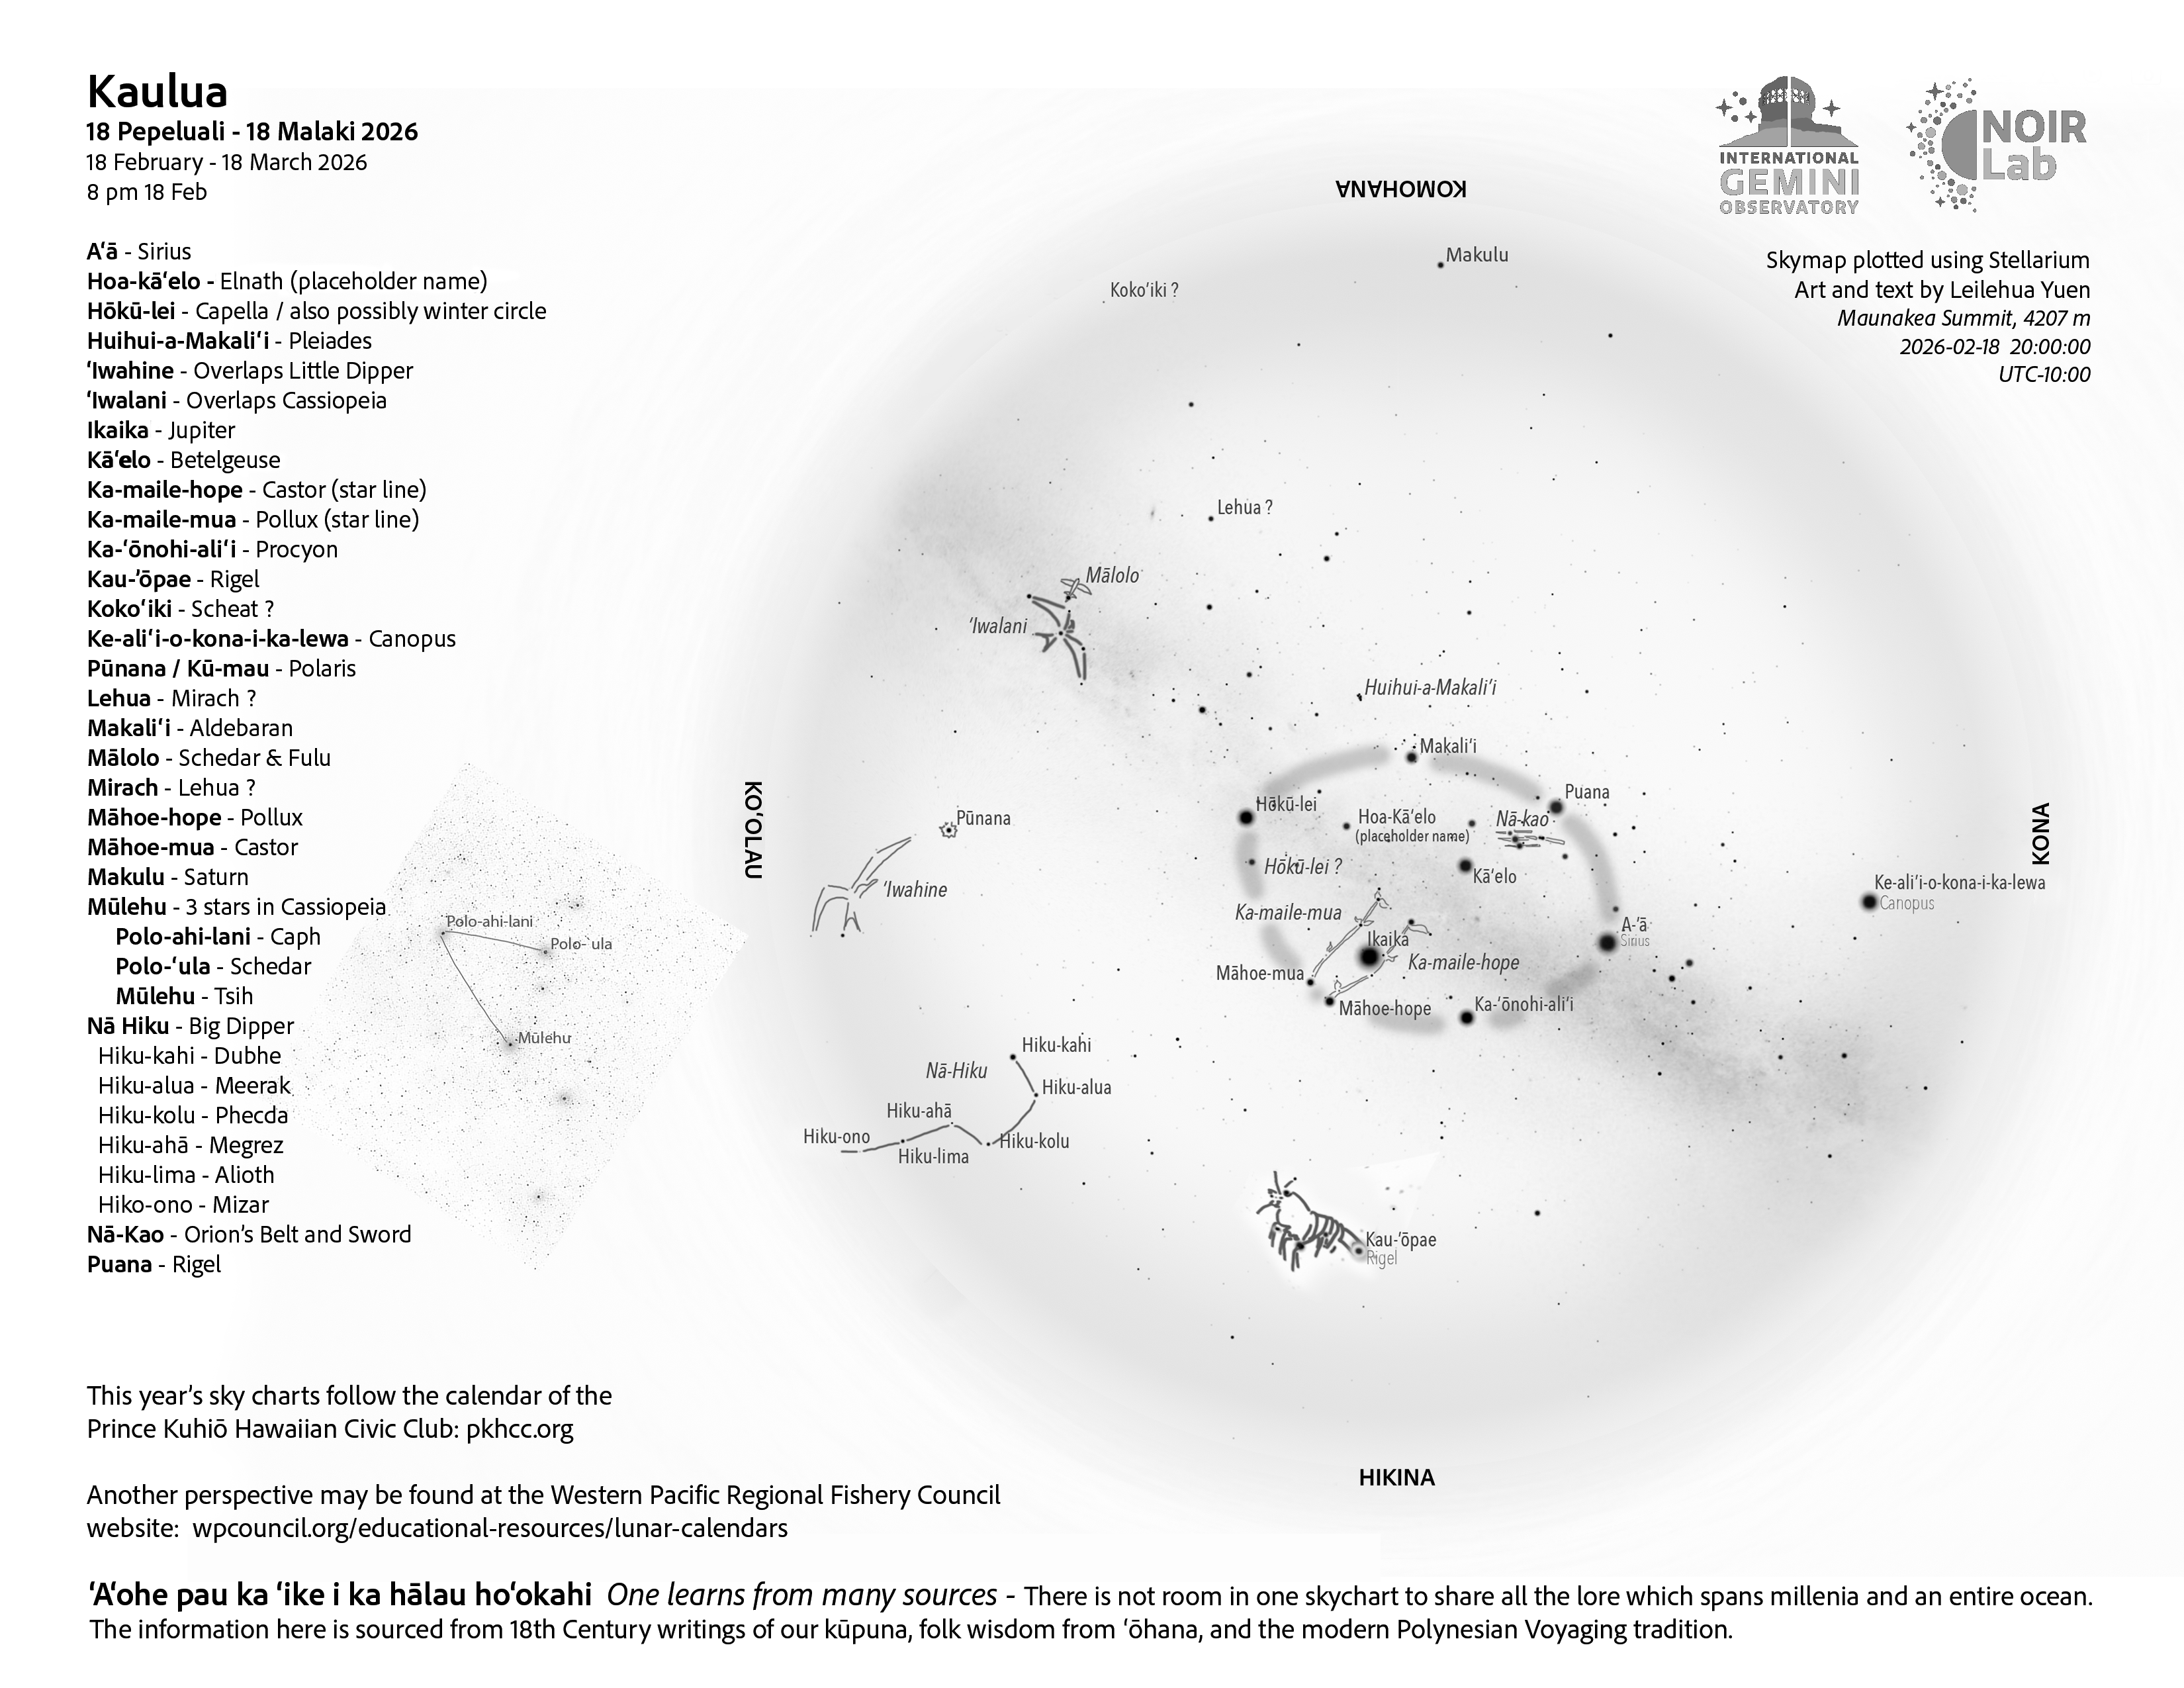

An evening view of the skies over Hawaiʻi for Kaulua 2026 (18 February – 18 March)

Credit: NOIRLab/NSF/AURA/L. Yuen